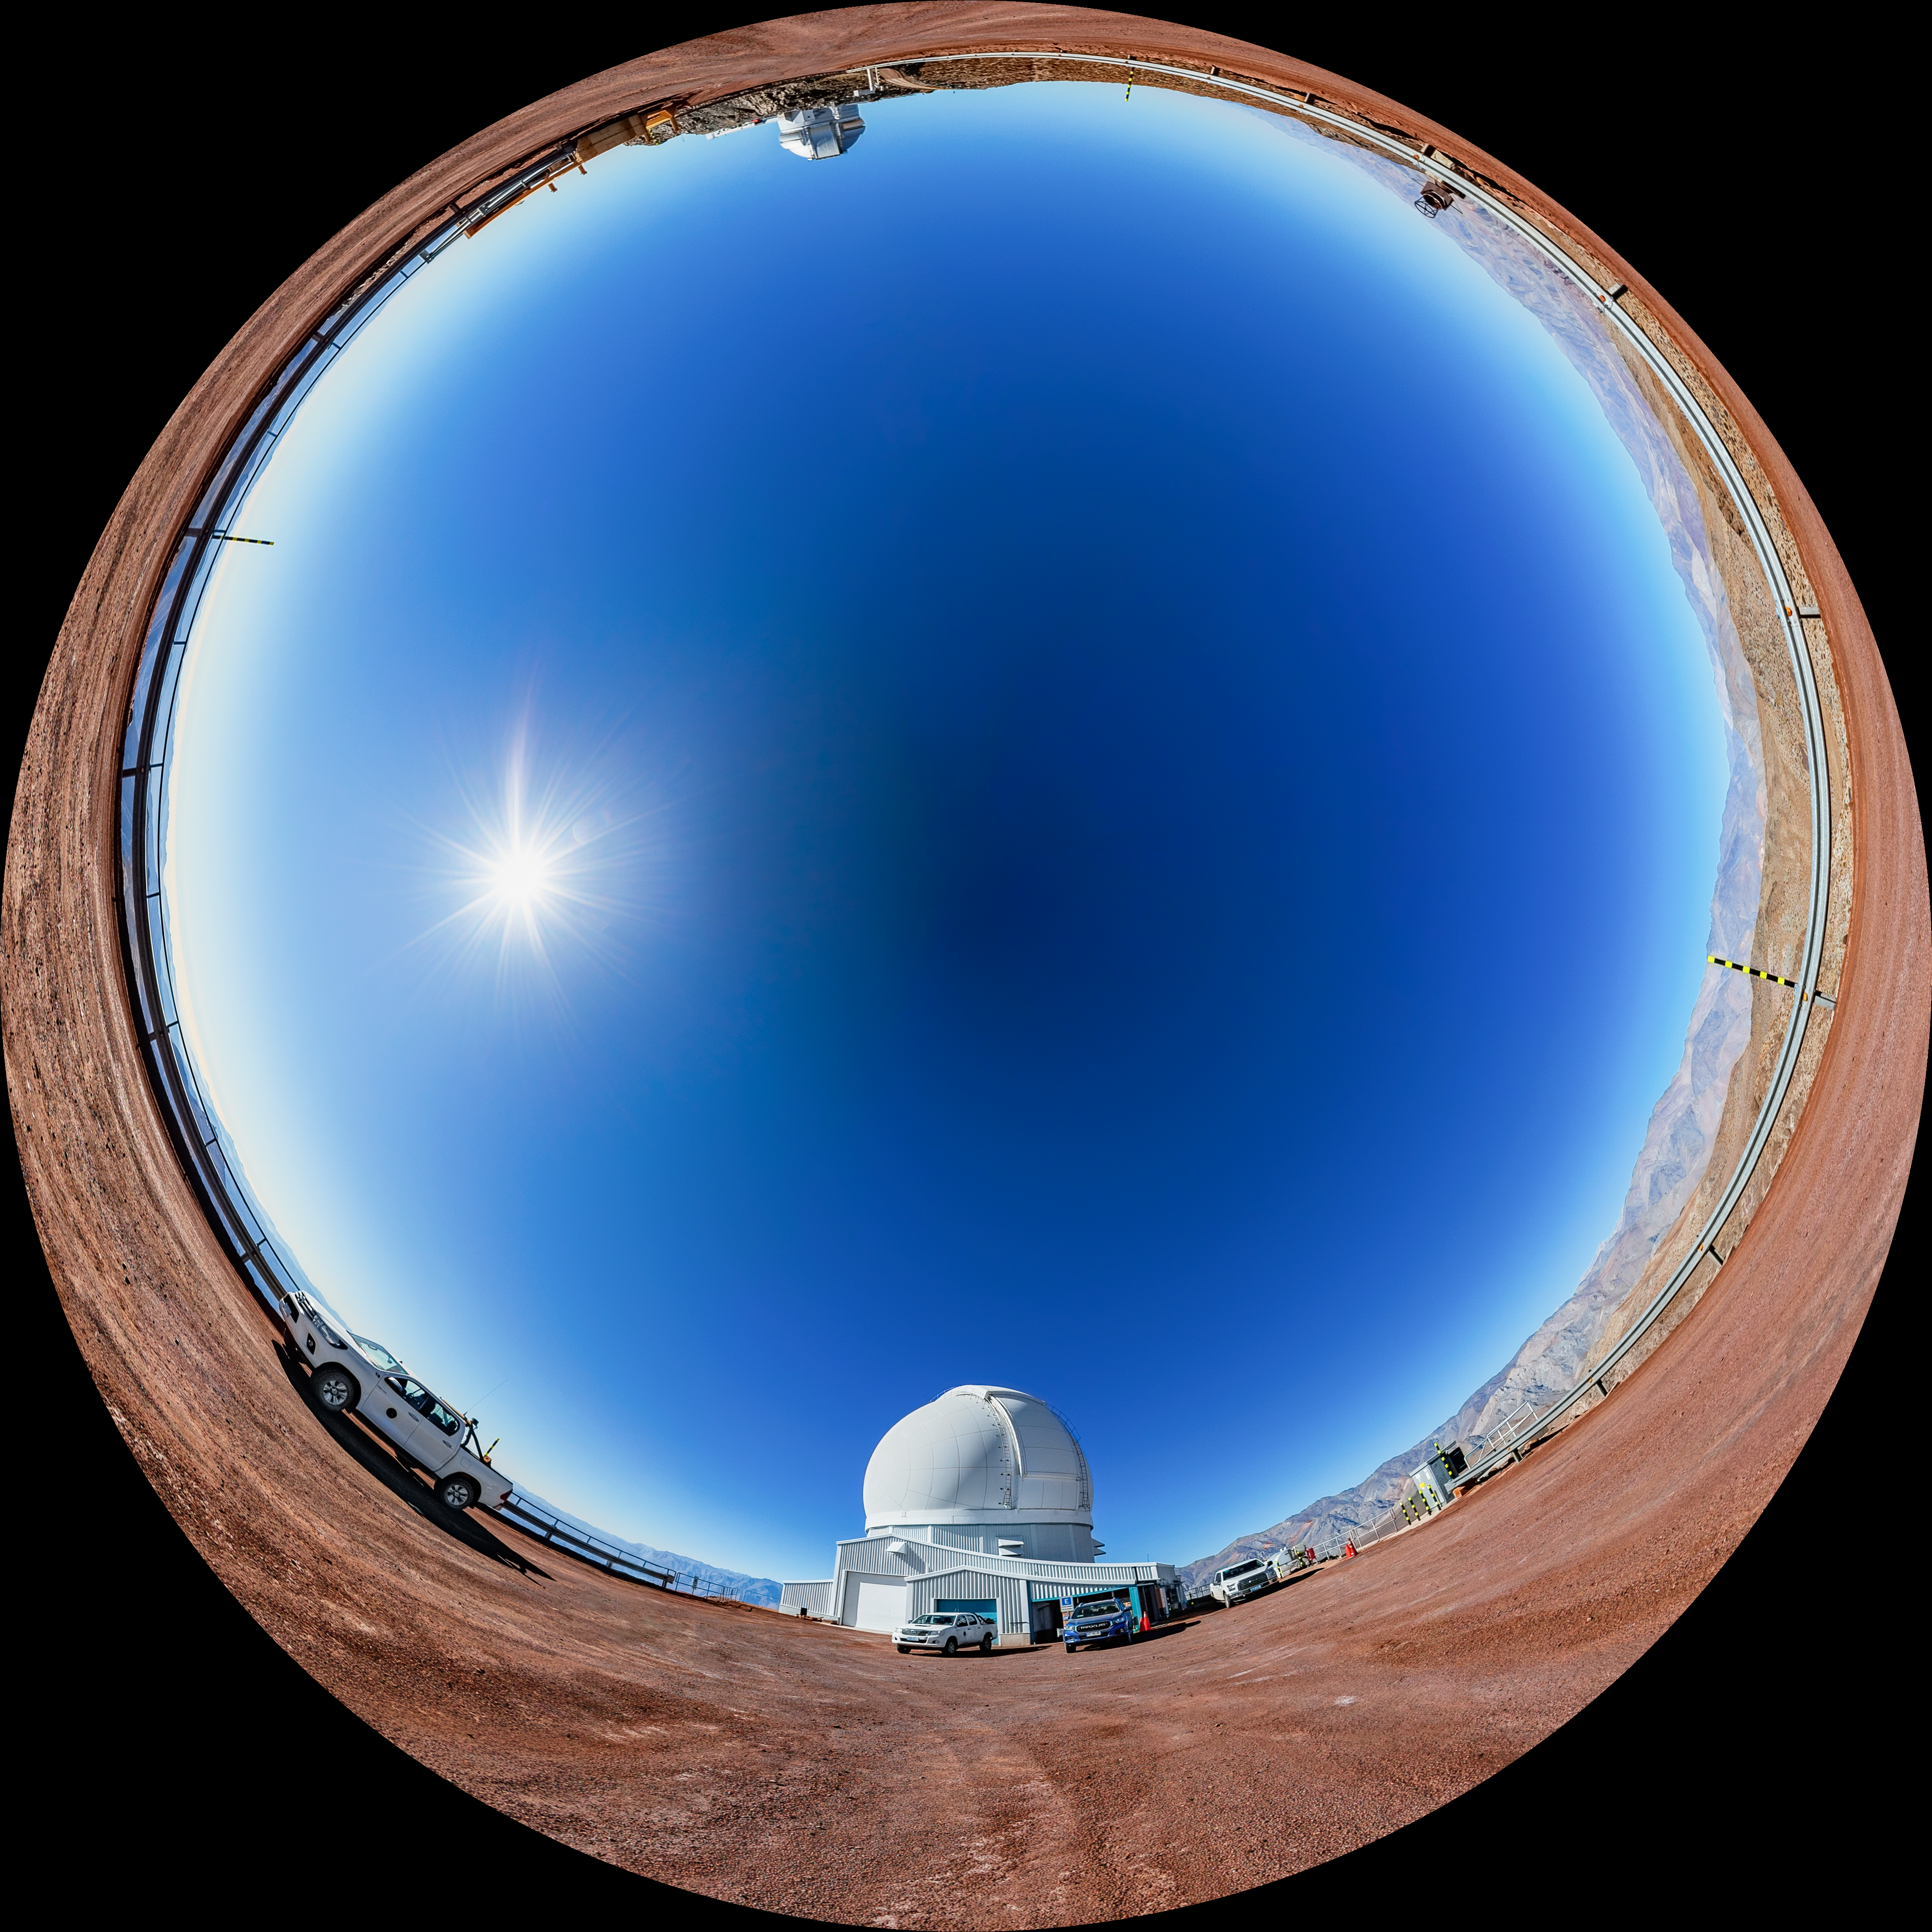

Soar Telescope Fulldome

A fulldome view of the SOAR Telescope at Cerro Pachón, Chile.

A 360 panorama version of this image can be found here.

Credit: NOIRLab/NSF/AURA/ T. Matsopoulos